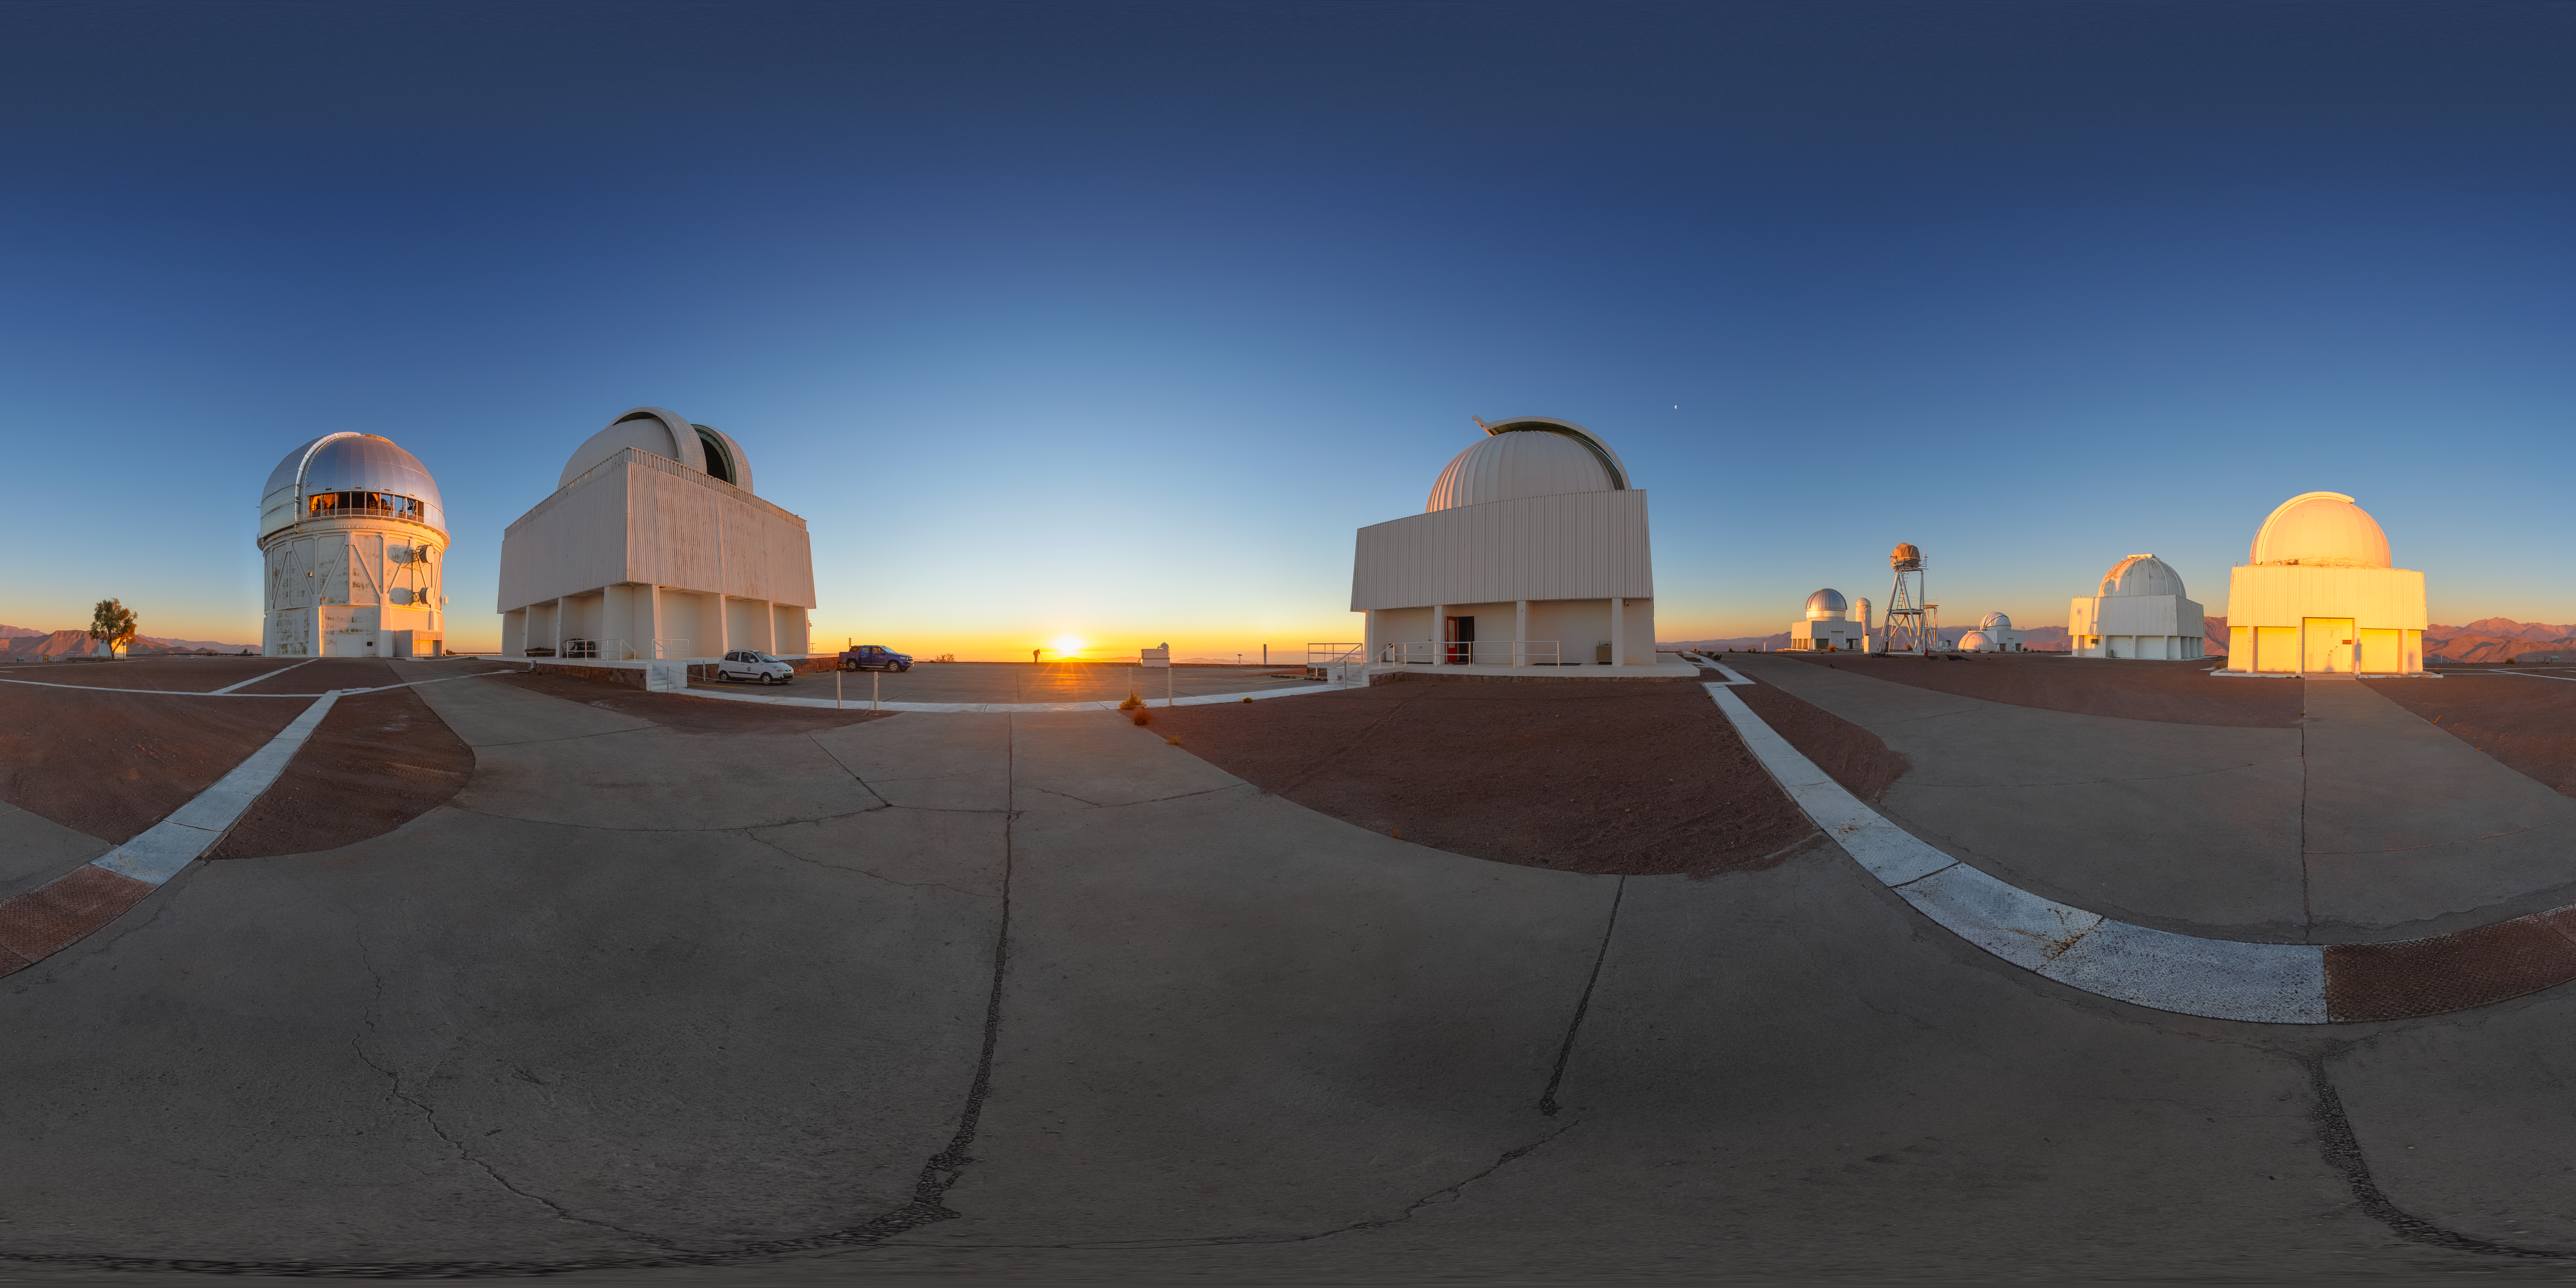

Cerro Tololo Sunset 360 Panorama

A 360 panorama of the telescopes on Cerro Tololo in Chile during sunset. In frame from left to right are: the Víctor M. Blanco 4-meter Telescope, SMARTS 1.5-meter Telescope, SMARTS 0.9-meter Telescope, US Naval Observatory Deep South Telescope, UBC Southern Observatory, SMARTS 1.0-meter Telescope, and Curtis Schmidt Telescope.

A fulldome version of this image can be viewed here.

Credit: NOIRLab/NSF/AURA/P. Horálek